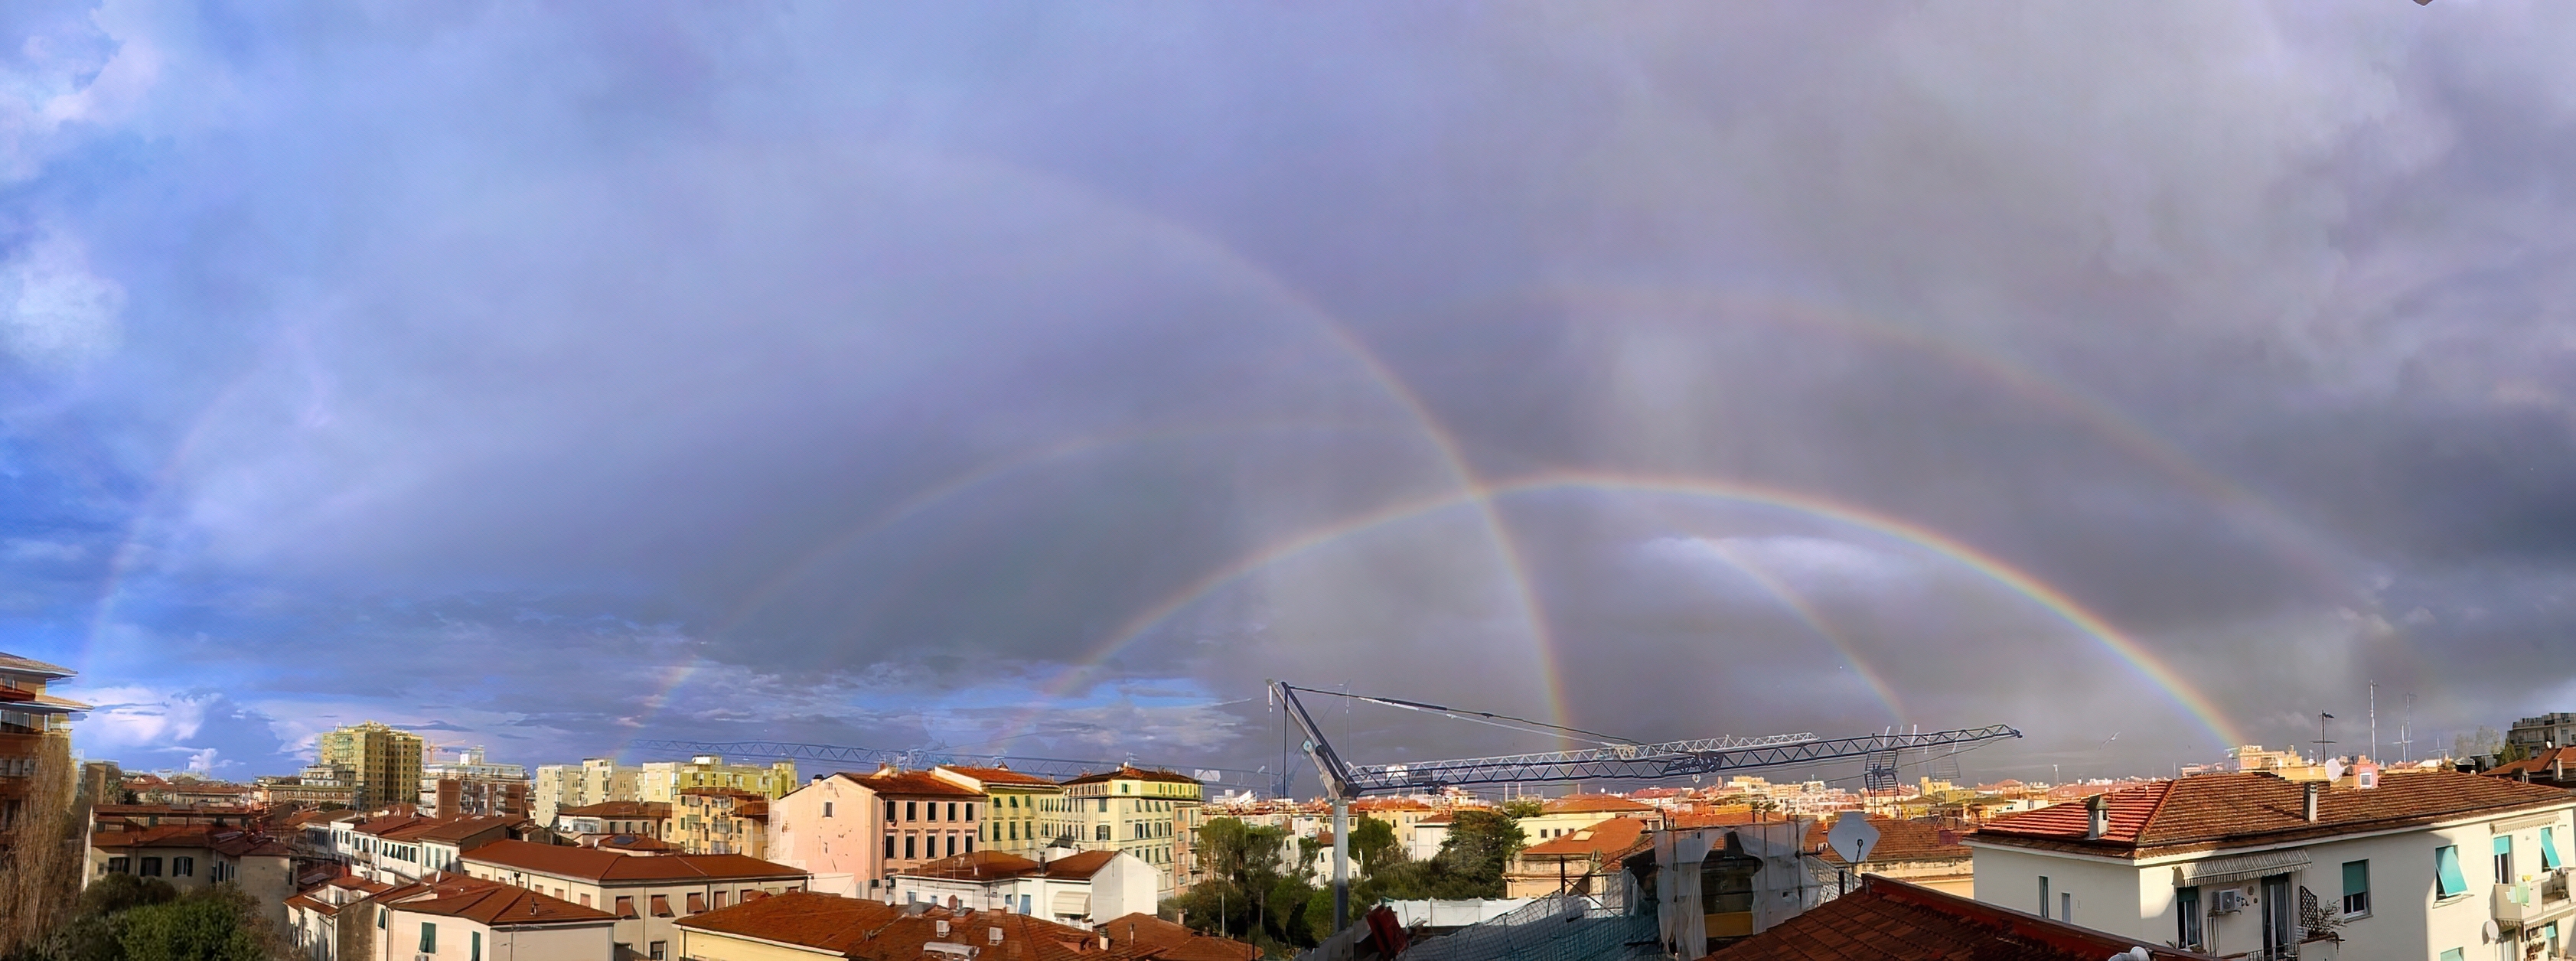

24 Hours of Rainbow

Photographer: Fabrizio Guasconi
Country: Italy

This panoramic view of Livorno, Italy, showcases a series of vivid rainbows captured on three different days in December 2021. Rainbows are the result of sunlight being refracted by water droplets suspended in the air, typically after rainfall or during misty conditions. The water droplets act like a prism, breaking up (refracting) the sunlight into the various colours. The different wavelengths of light are refracted by different amounts, which is why we see this layering of colours. The photographer skillfully merged the most remarkable shots taken on different days to highlight the diverse sizes and brilliance of these rainbows. The locations at which the rainbows appear to be centred are different because each rainbow appeared when the Sun was at a different position in the sky. This composite image beautifully captures the transient yet mesmerising allure of rainbows, illustrating their fleeting appearance and gradual dissipation influenced by the shifting atmospheric conditions. It receives an honourable mention in the category of Still images taken exclusively with smartphones/mobile devices.

Also see image in Zenodo: https://doi.org/10.5281/zenodo.10359756

Credit: Fabrizio Guasconi/IAU OAE (CC BY 4.0)